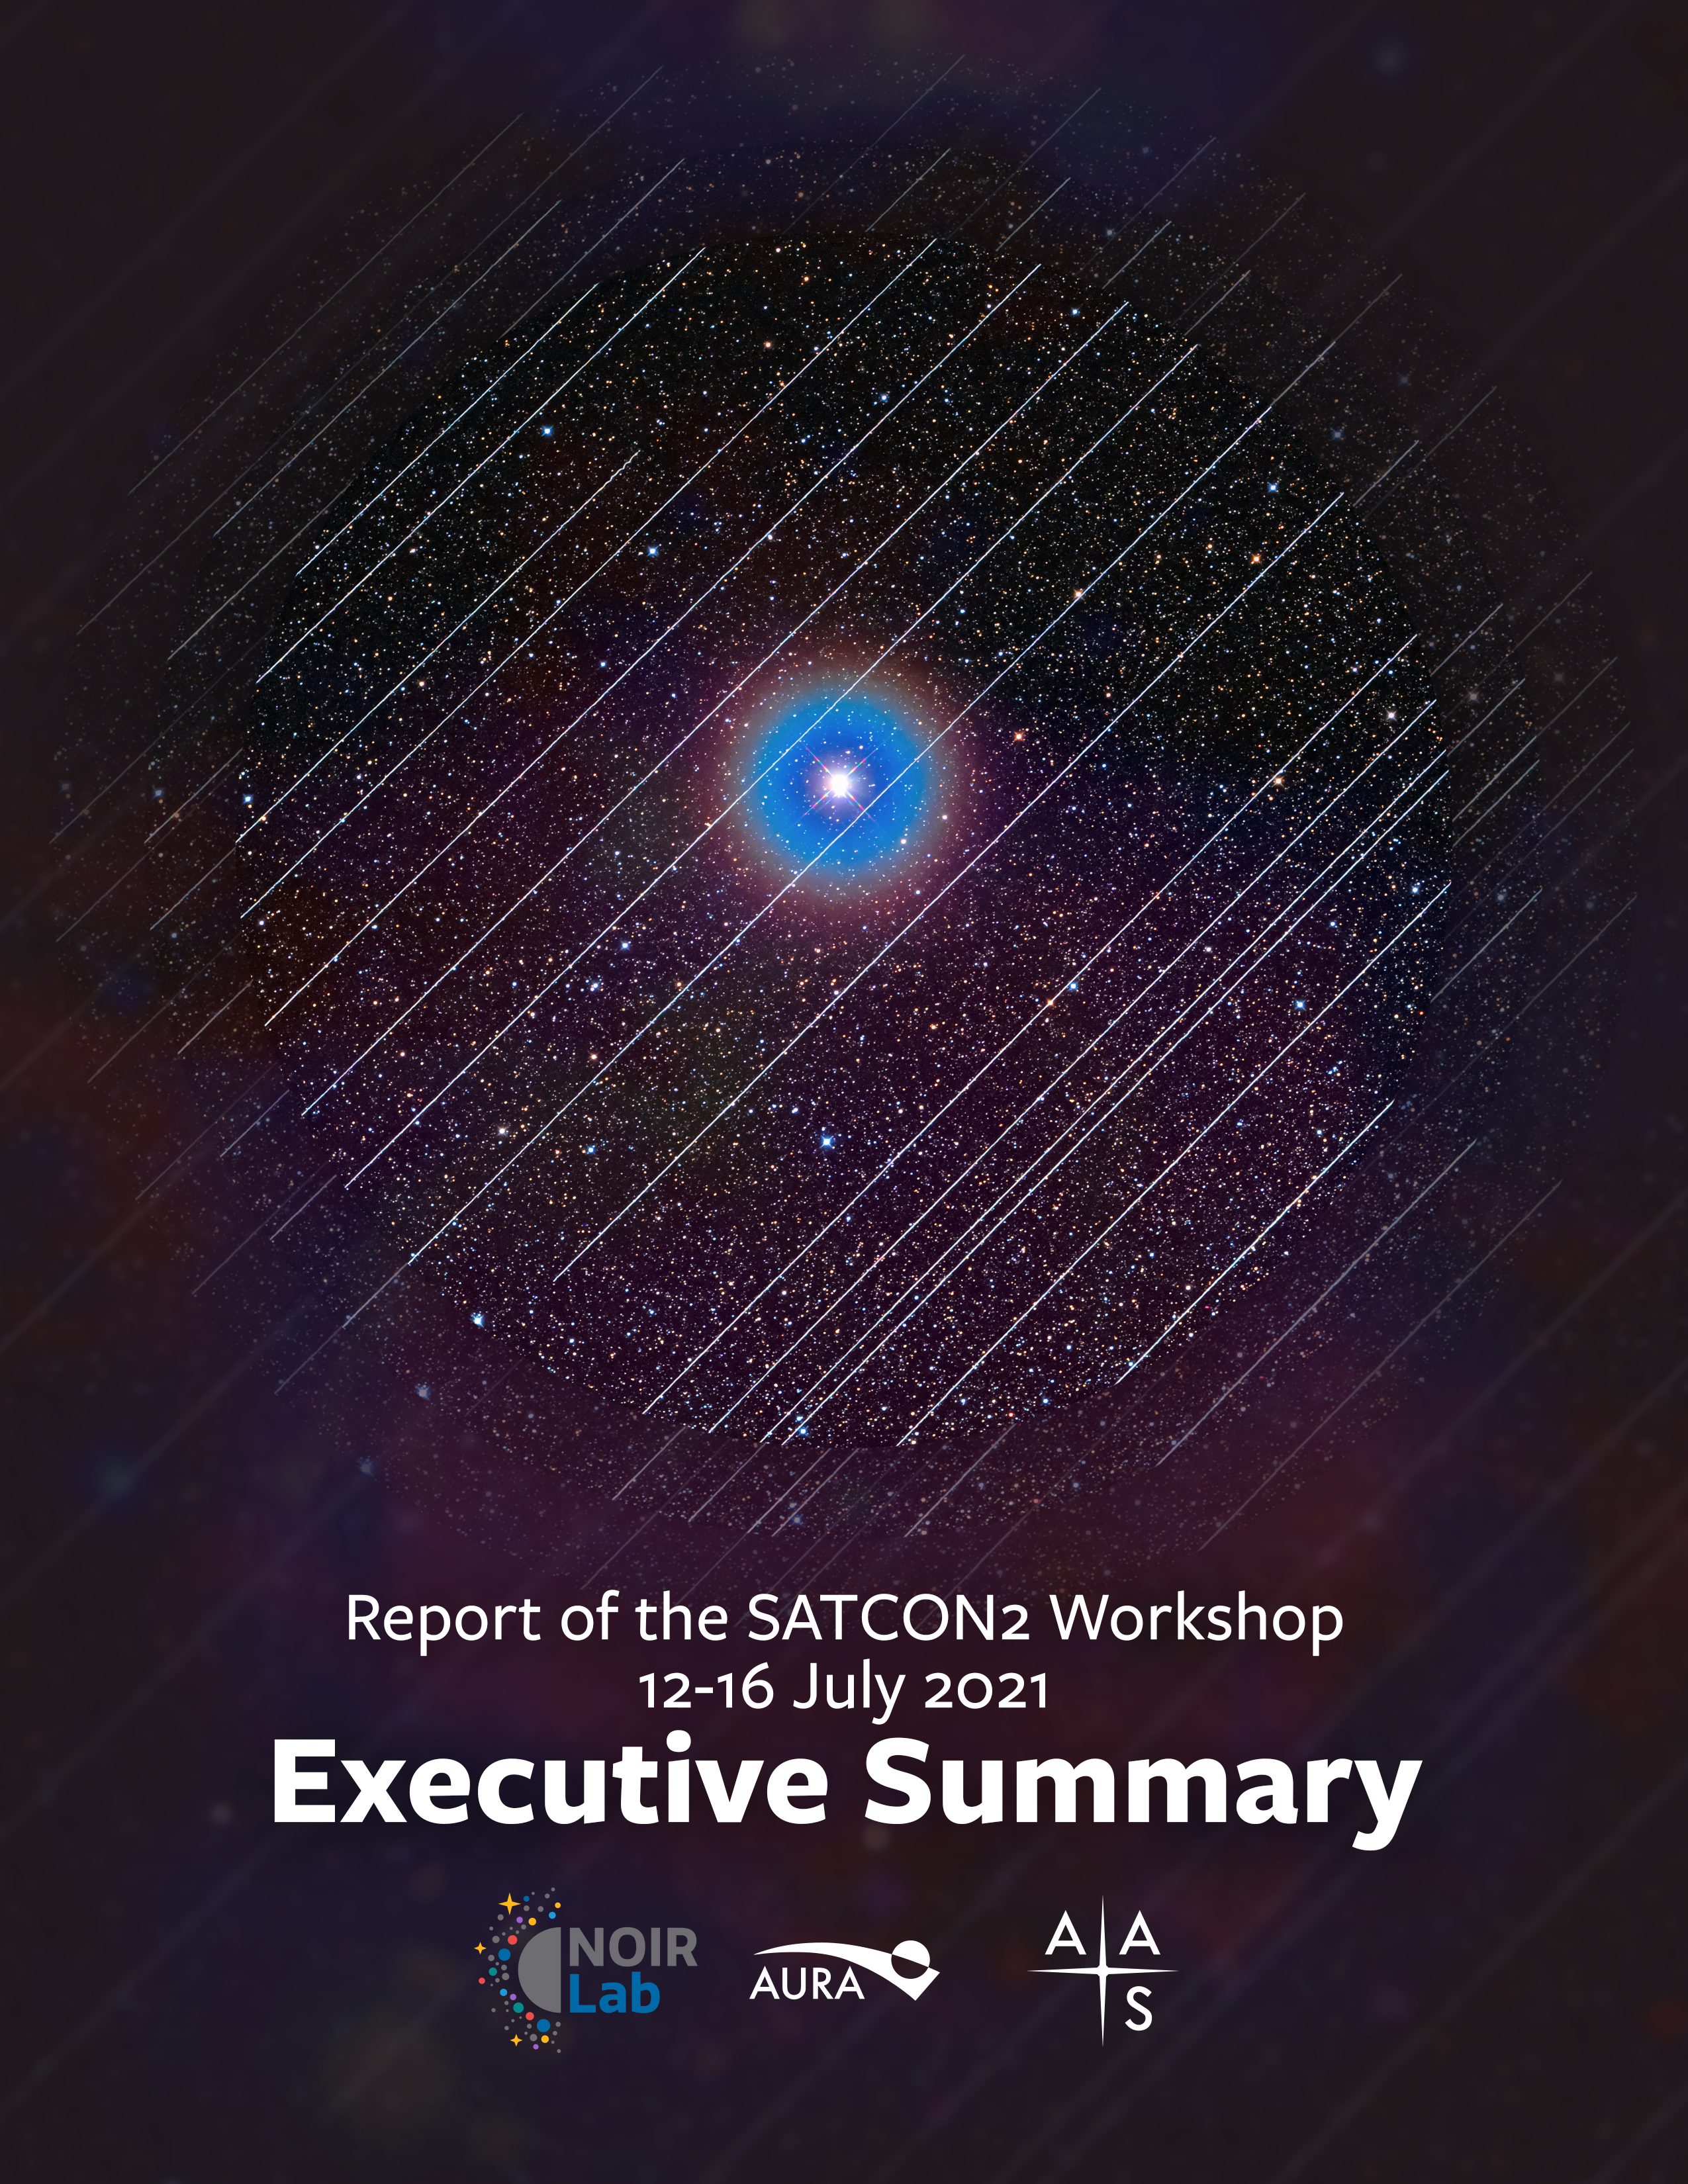

Cover of the SATCON2 Executive Summary

Credit: NOIRLab/AAS/AAS/AURA